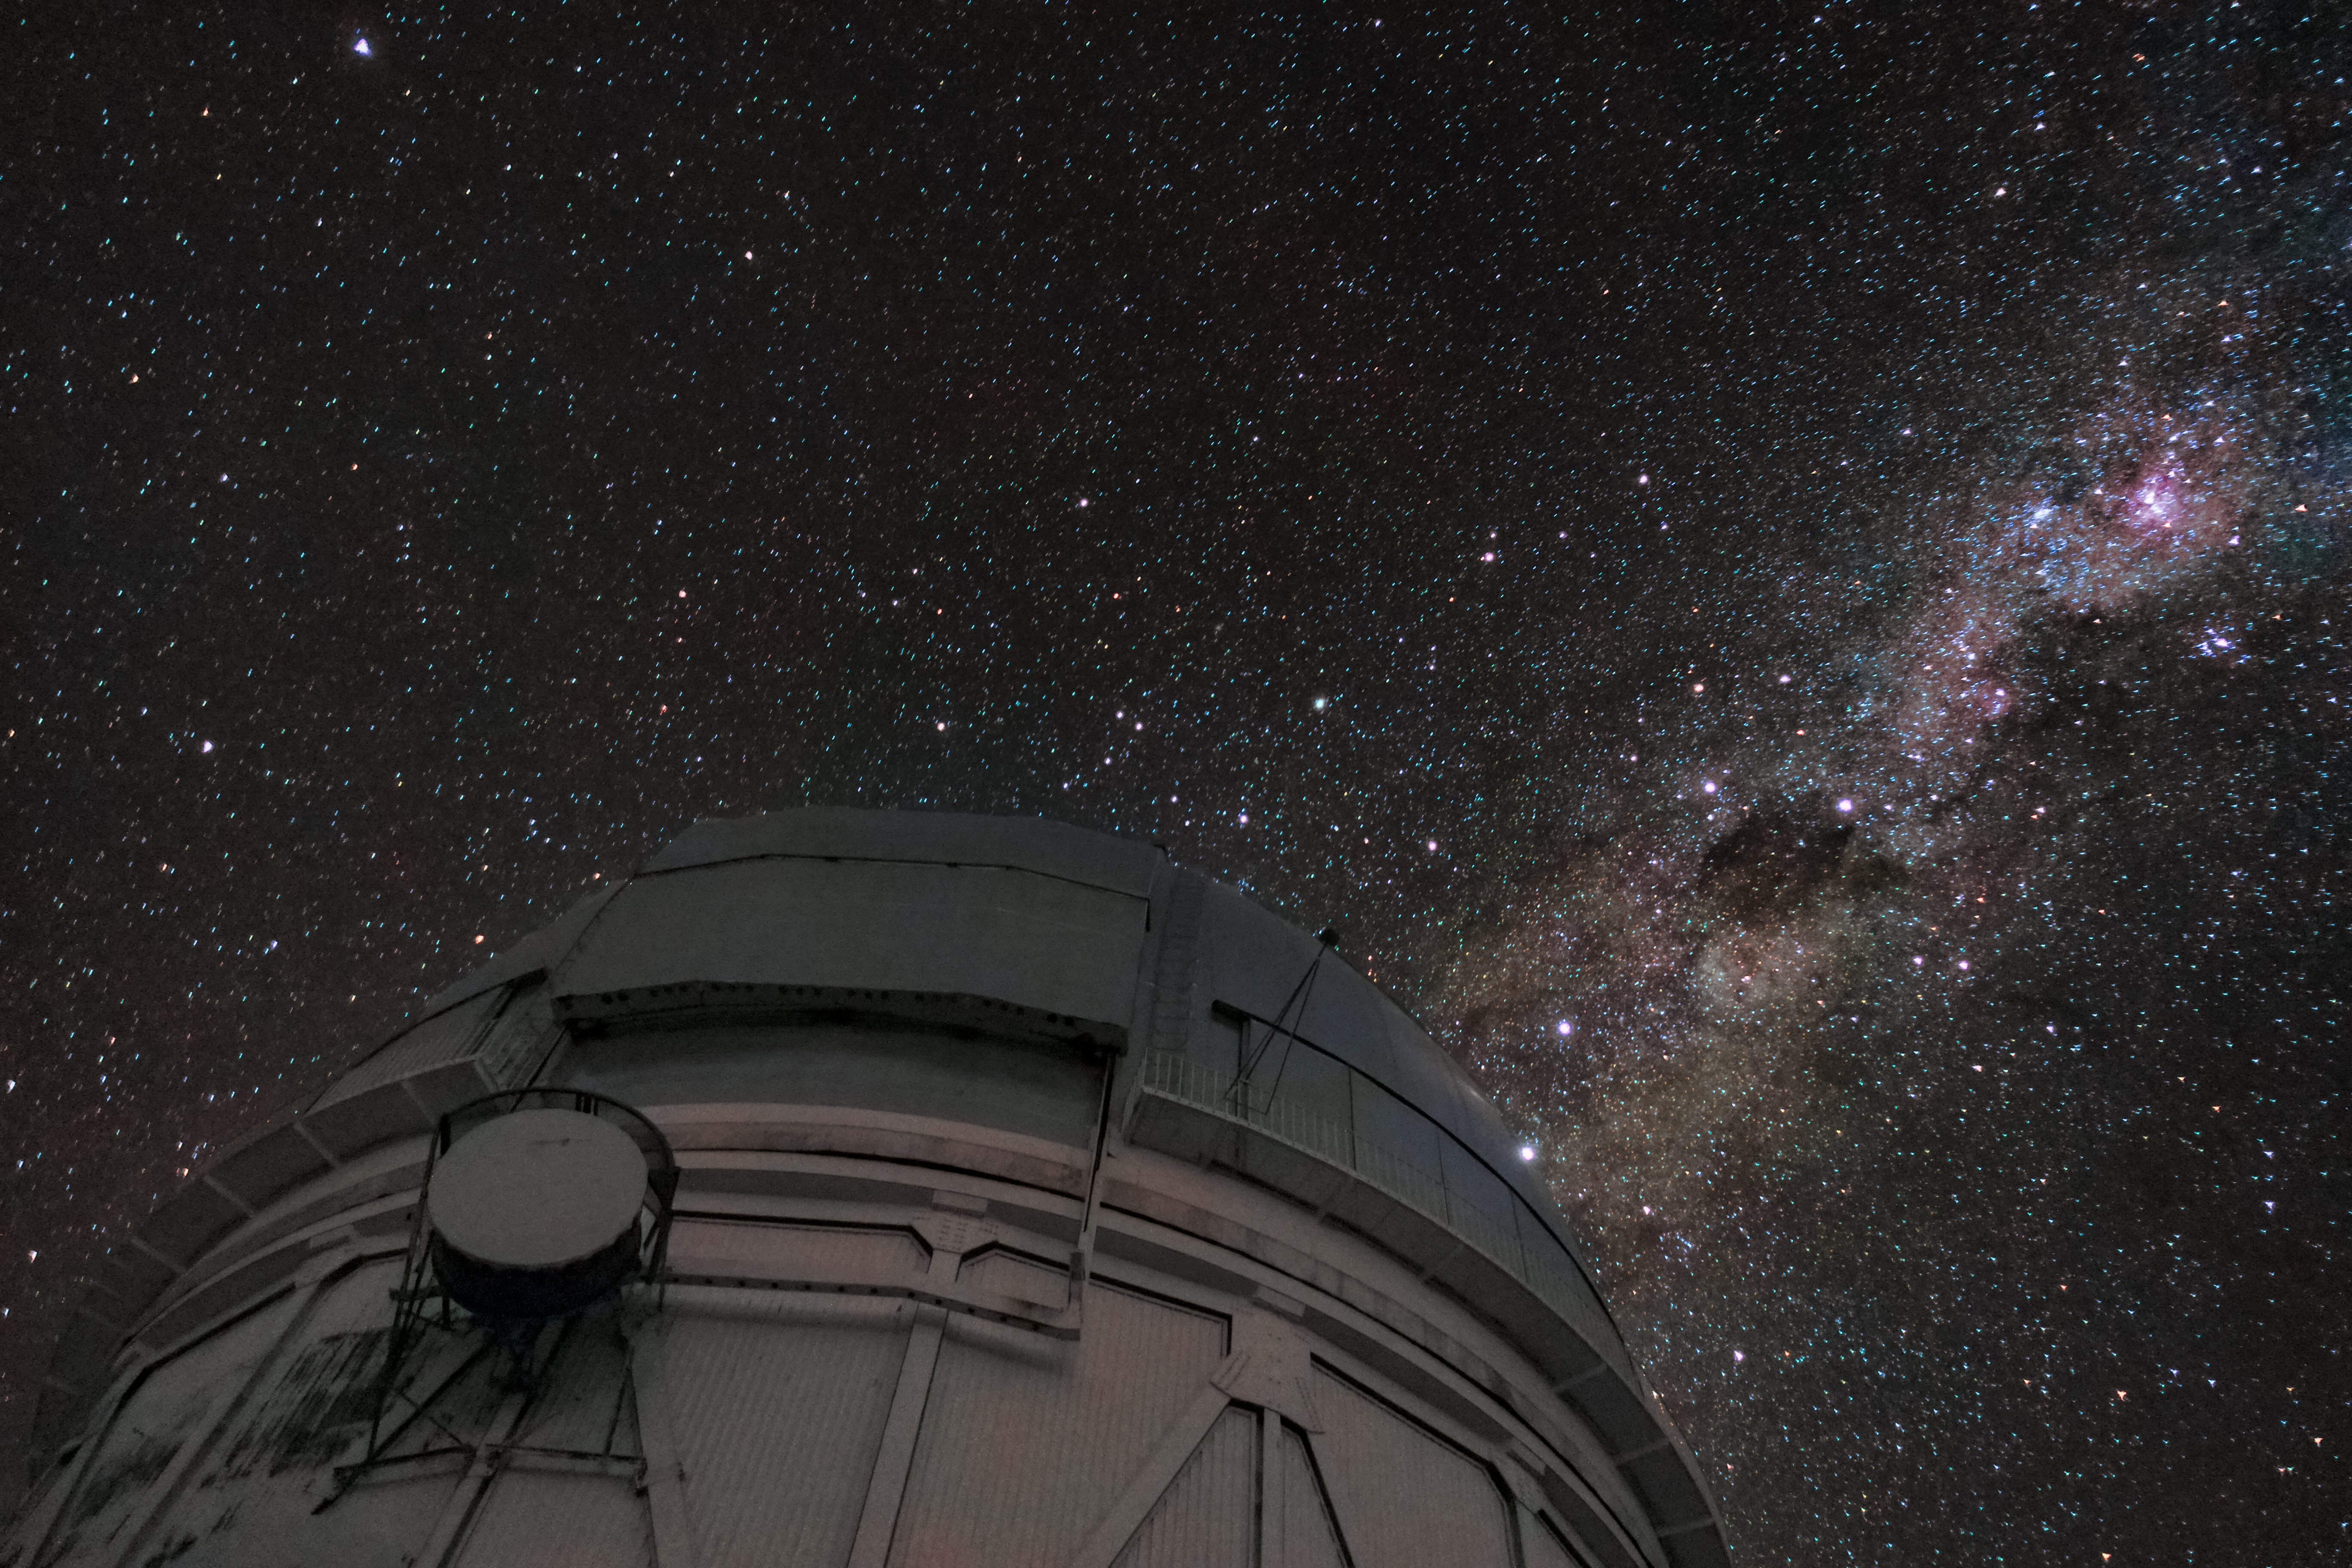

Blanco and Milky Way

A nighttime image of the Víctor M. Blanco 4-meter Telescope with the Milky Way overhead.

Credit: CTIO/NOIRLab/NSF/AURA/S. Panda